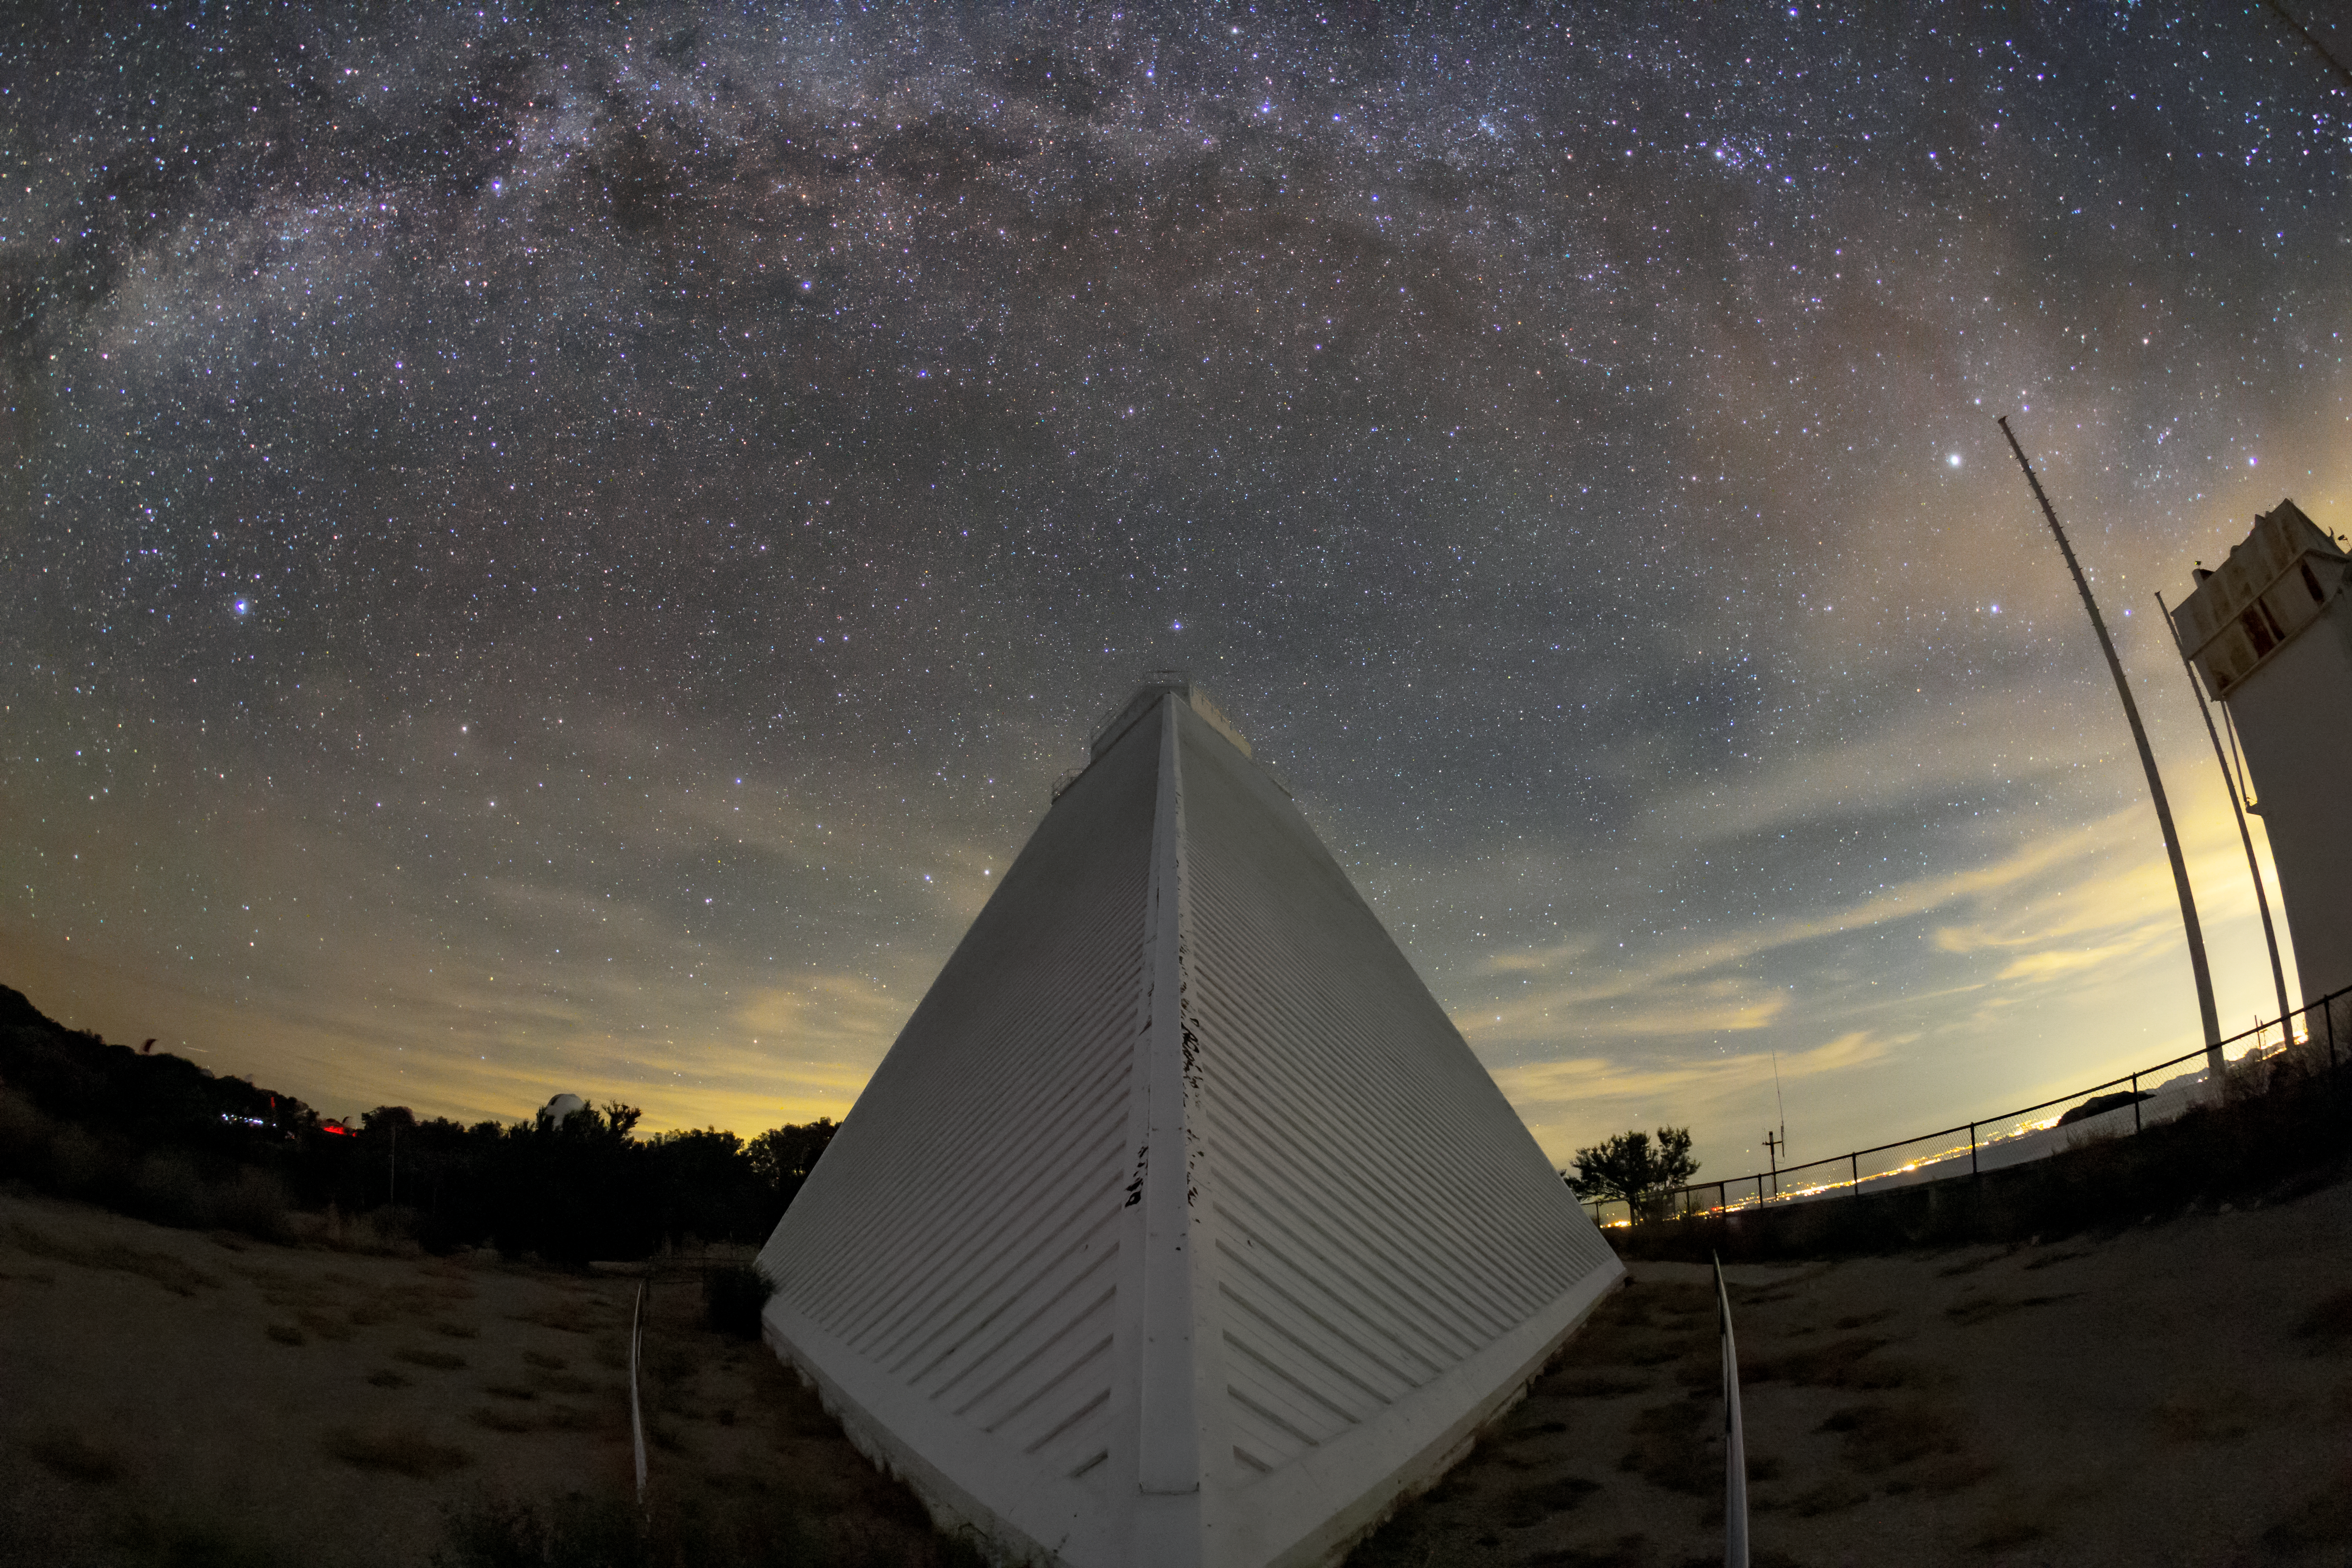

A Night at the McMath-Pierce Solar Telescope

This wide-angle image shows the Milky Way spanning above the McMath-Pierce Solar Telescope at Kitt Peak National Observatory.

Credit: NOIRLab/AURA/NSF